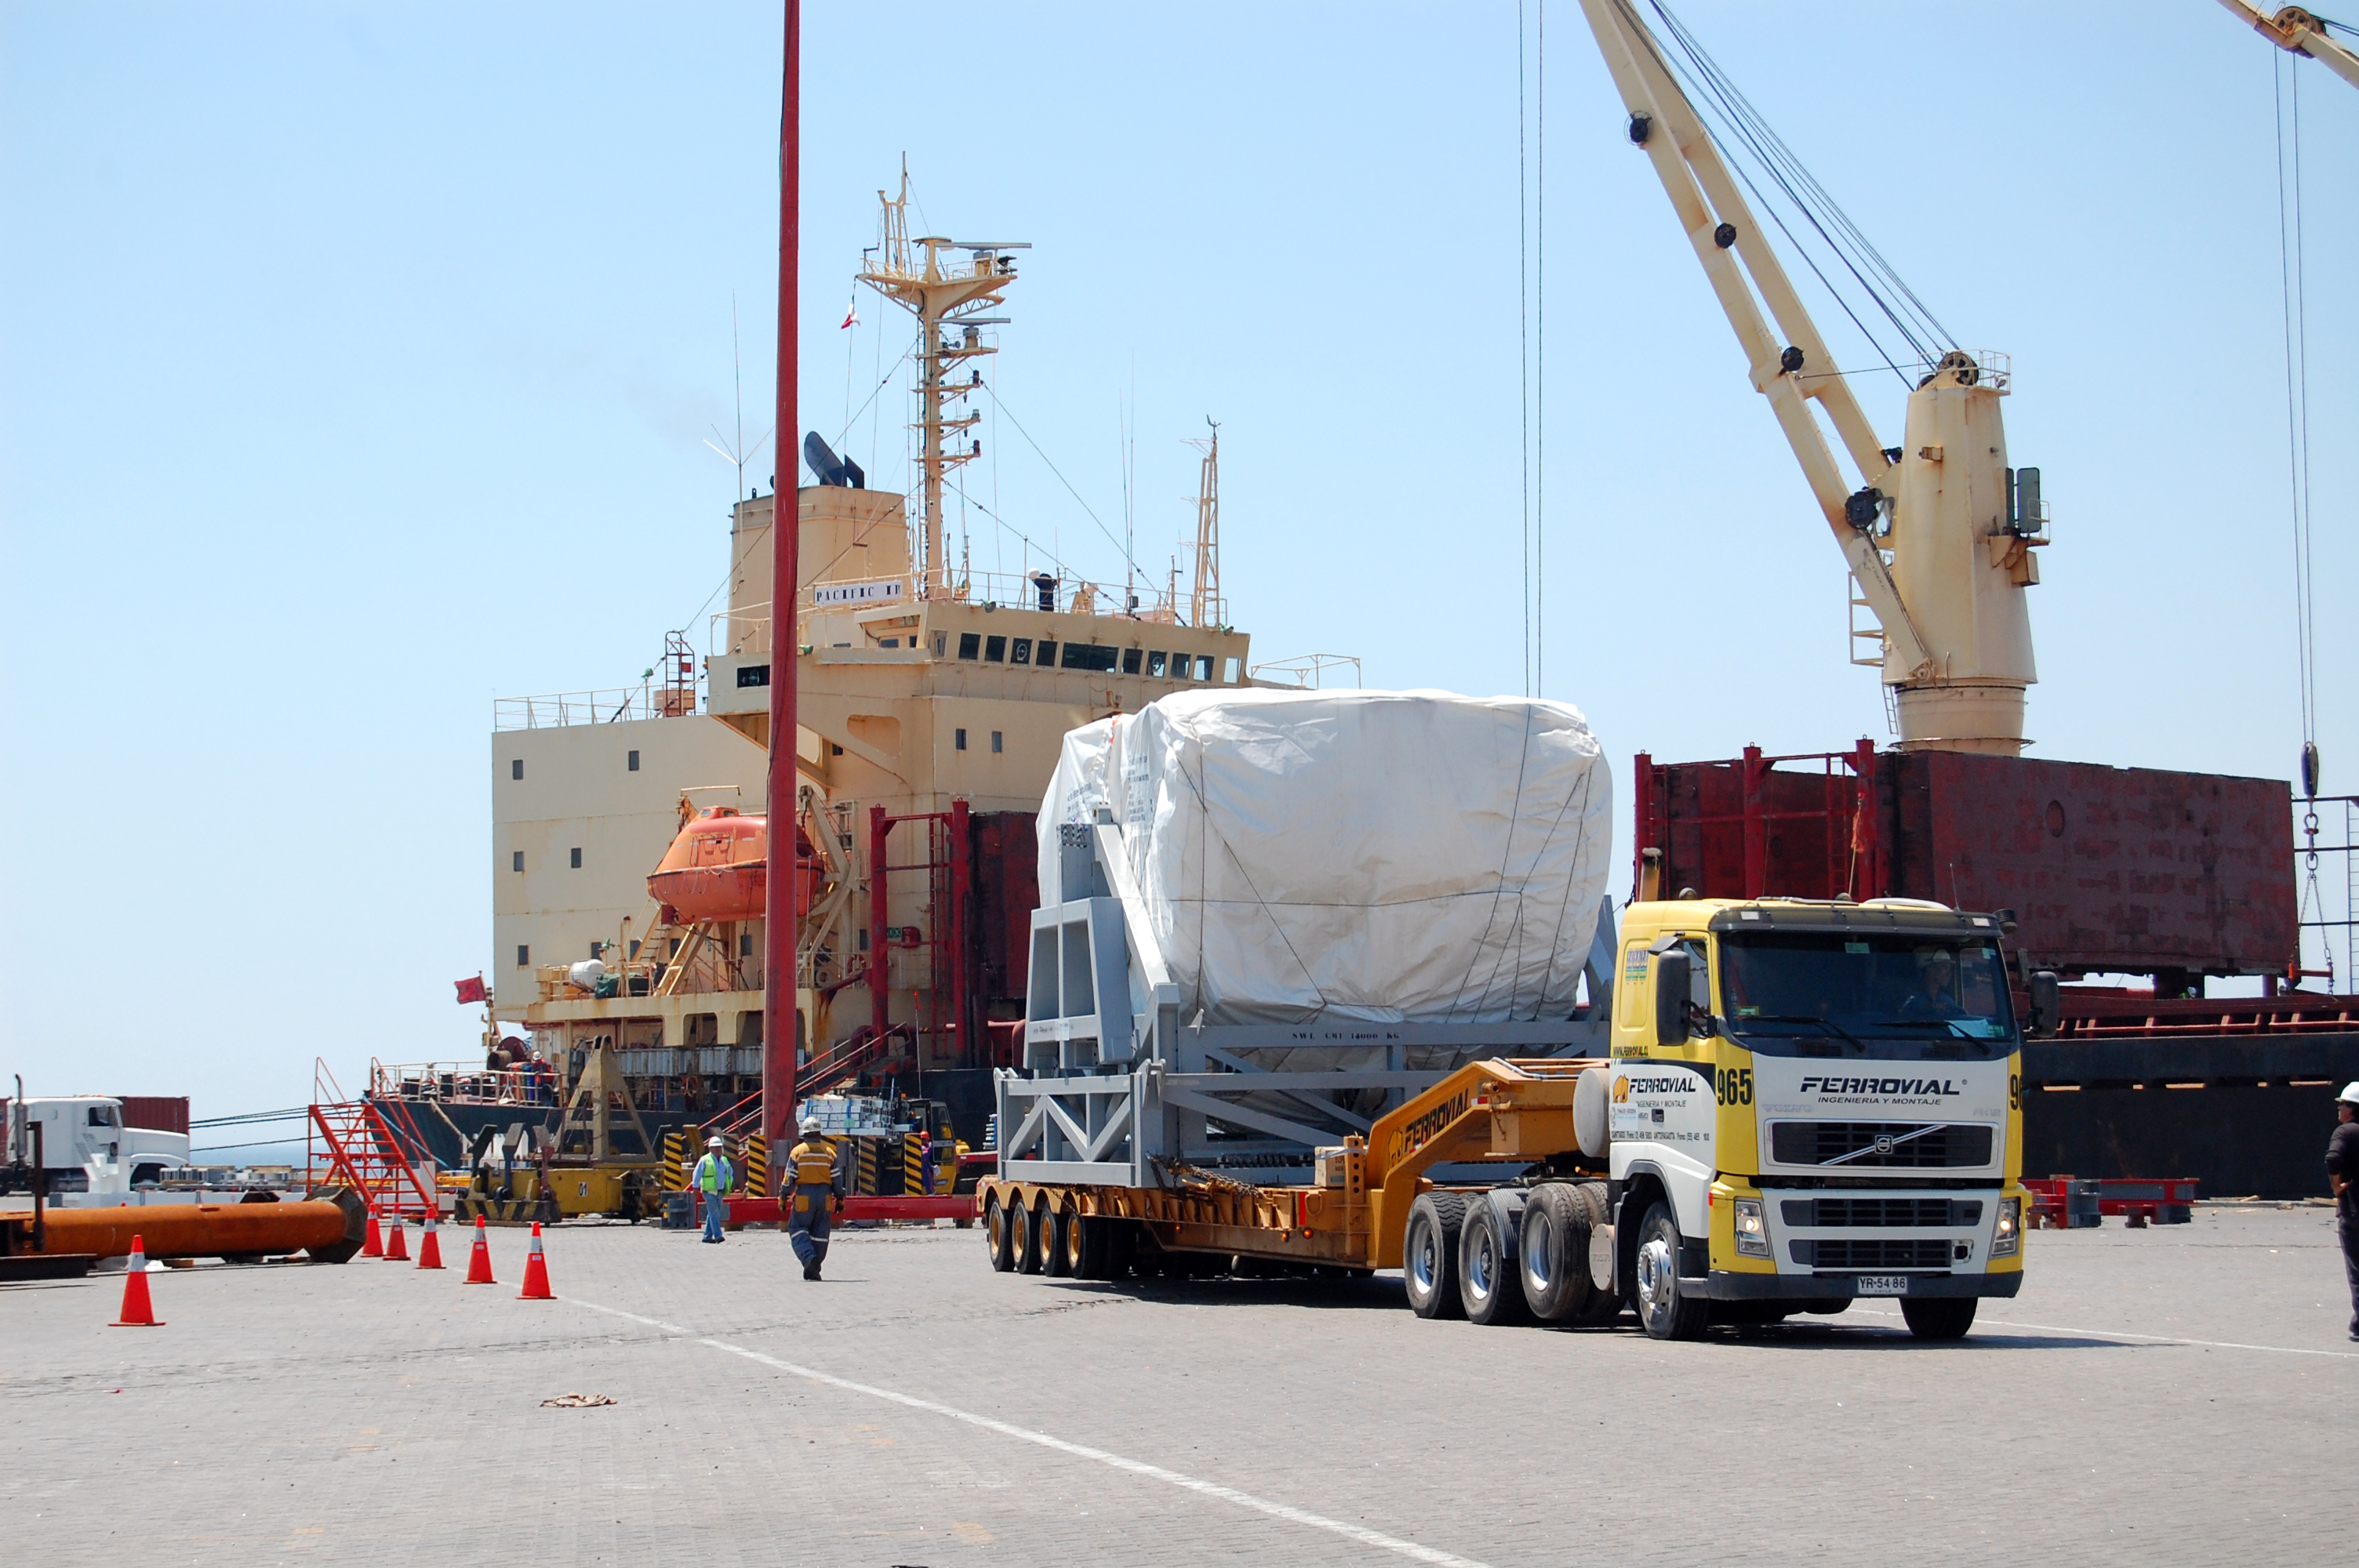

First North American antenna

On April 20, 2007 the first North American antenna (VERTEX) arrived in Antofagasta. An intense trip to the OSF would await him from that city.

Credit: ALMA (ESO / NAOJ / NRAO)